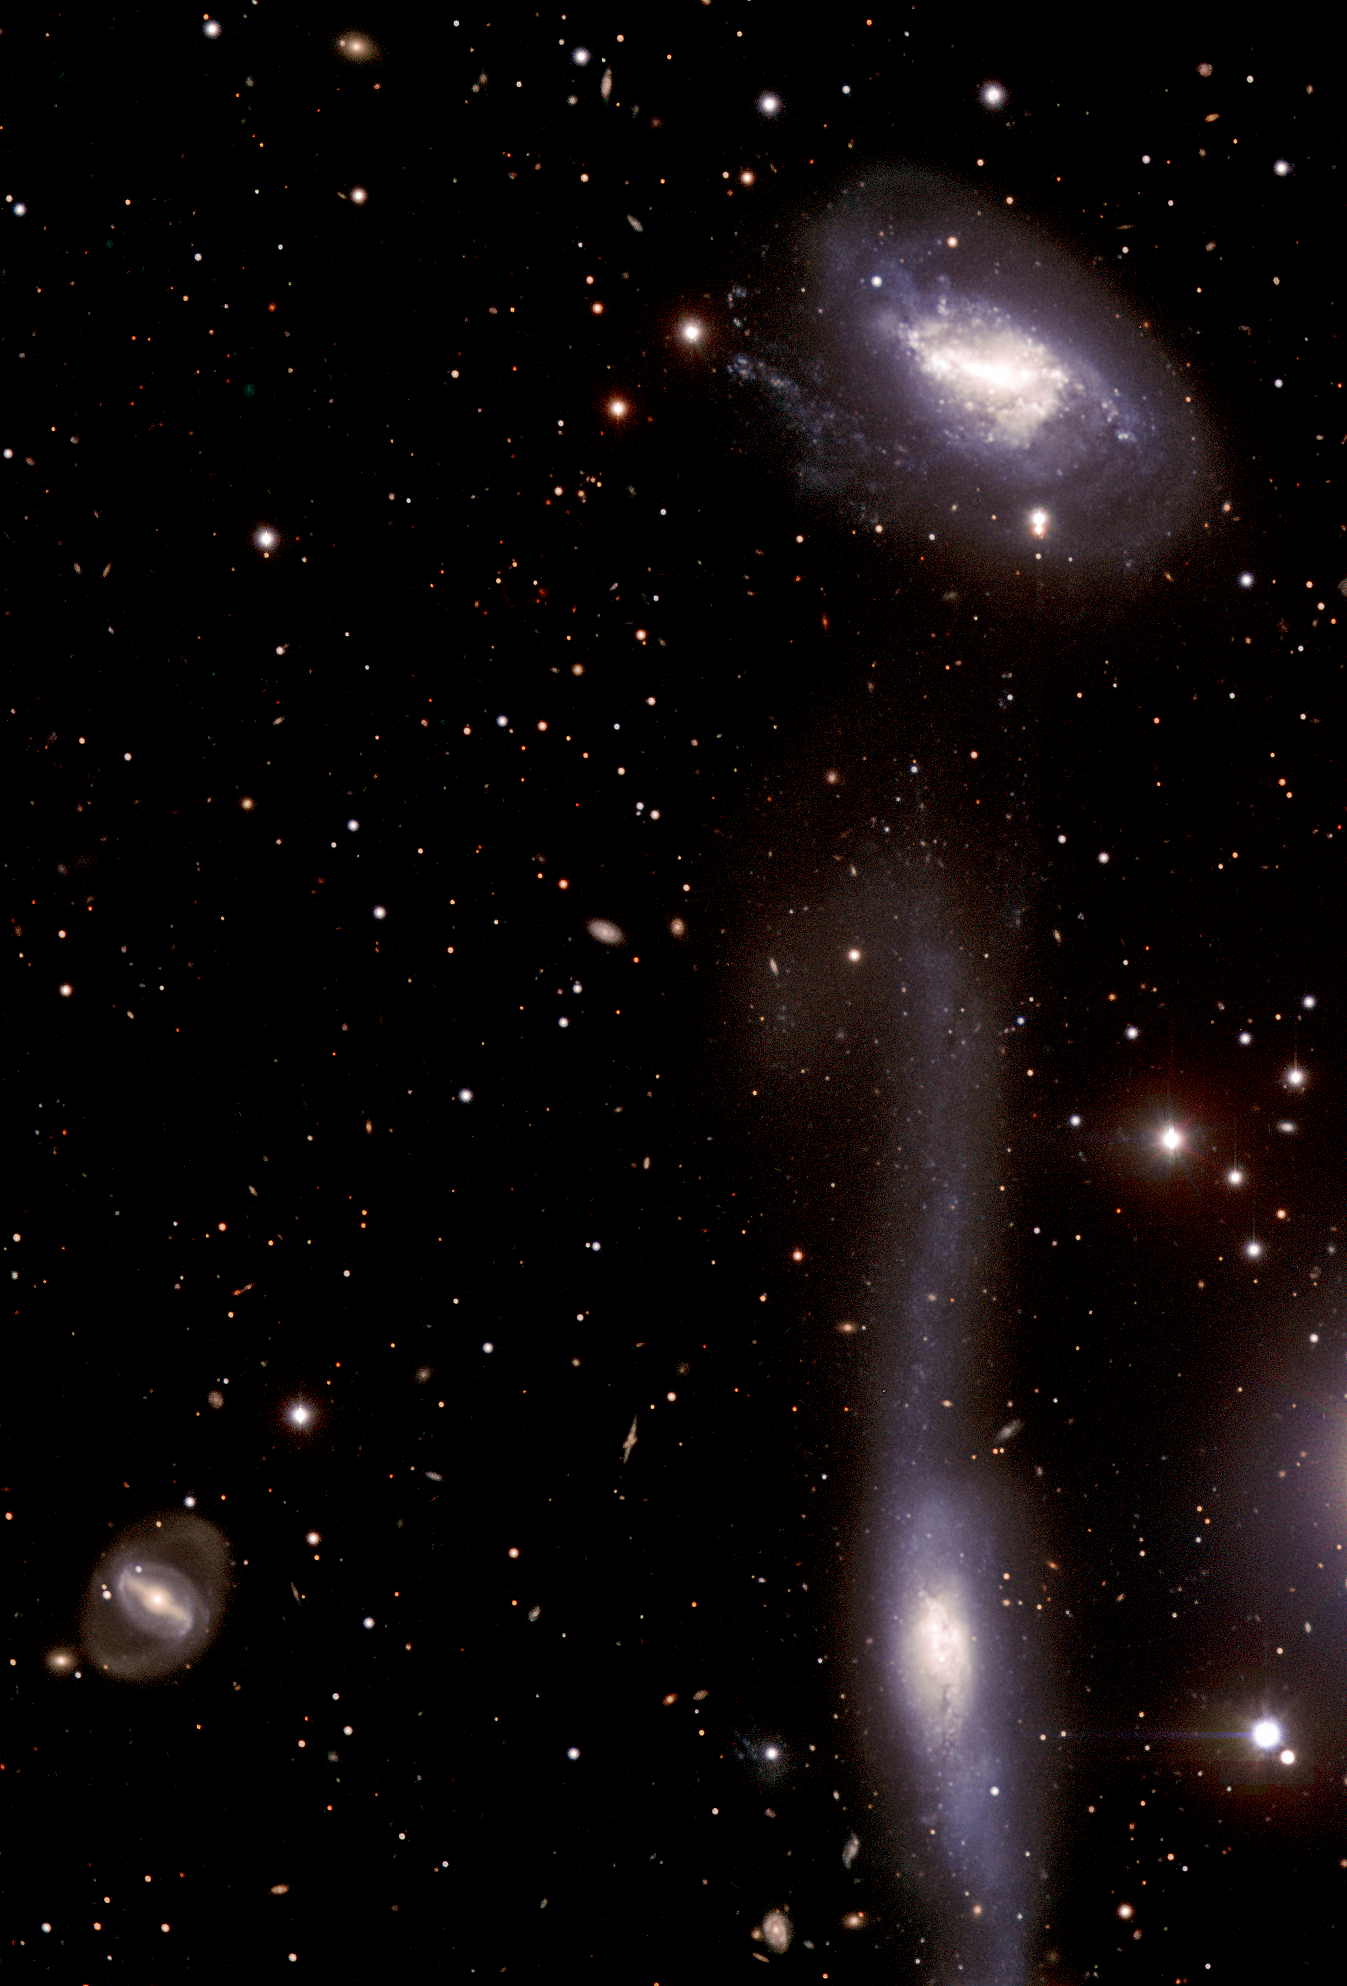

The hooked galaxy and its companion

Composite image based on data acquired with the FORS1 multi-mode instrument in April and May 2006 for the European Supernova Collaboration. The observations were made in four different filters (B, V, R, and I) that were combined to make a colour image. The field of view covers 5.6 x 8.3 arcmin. North is up and East is to the left. The observations were done by Ferdinando Patat and the Paranal Science team (ESO), and the final processing was done by Olivia Blanchemain, Henri Boffin and Haennes Heyer (ESO).

Credit: ESO